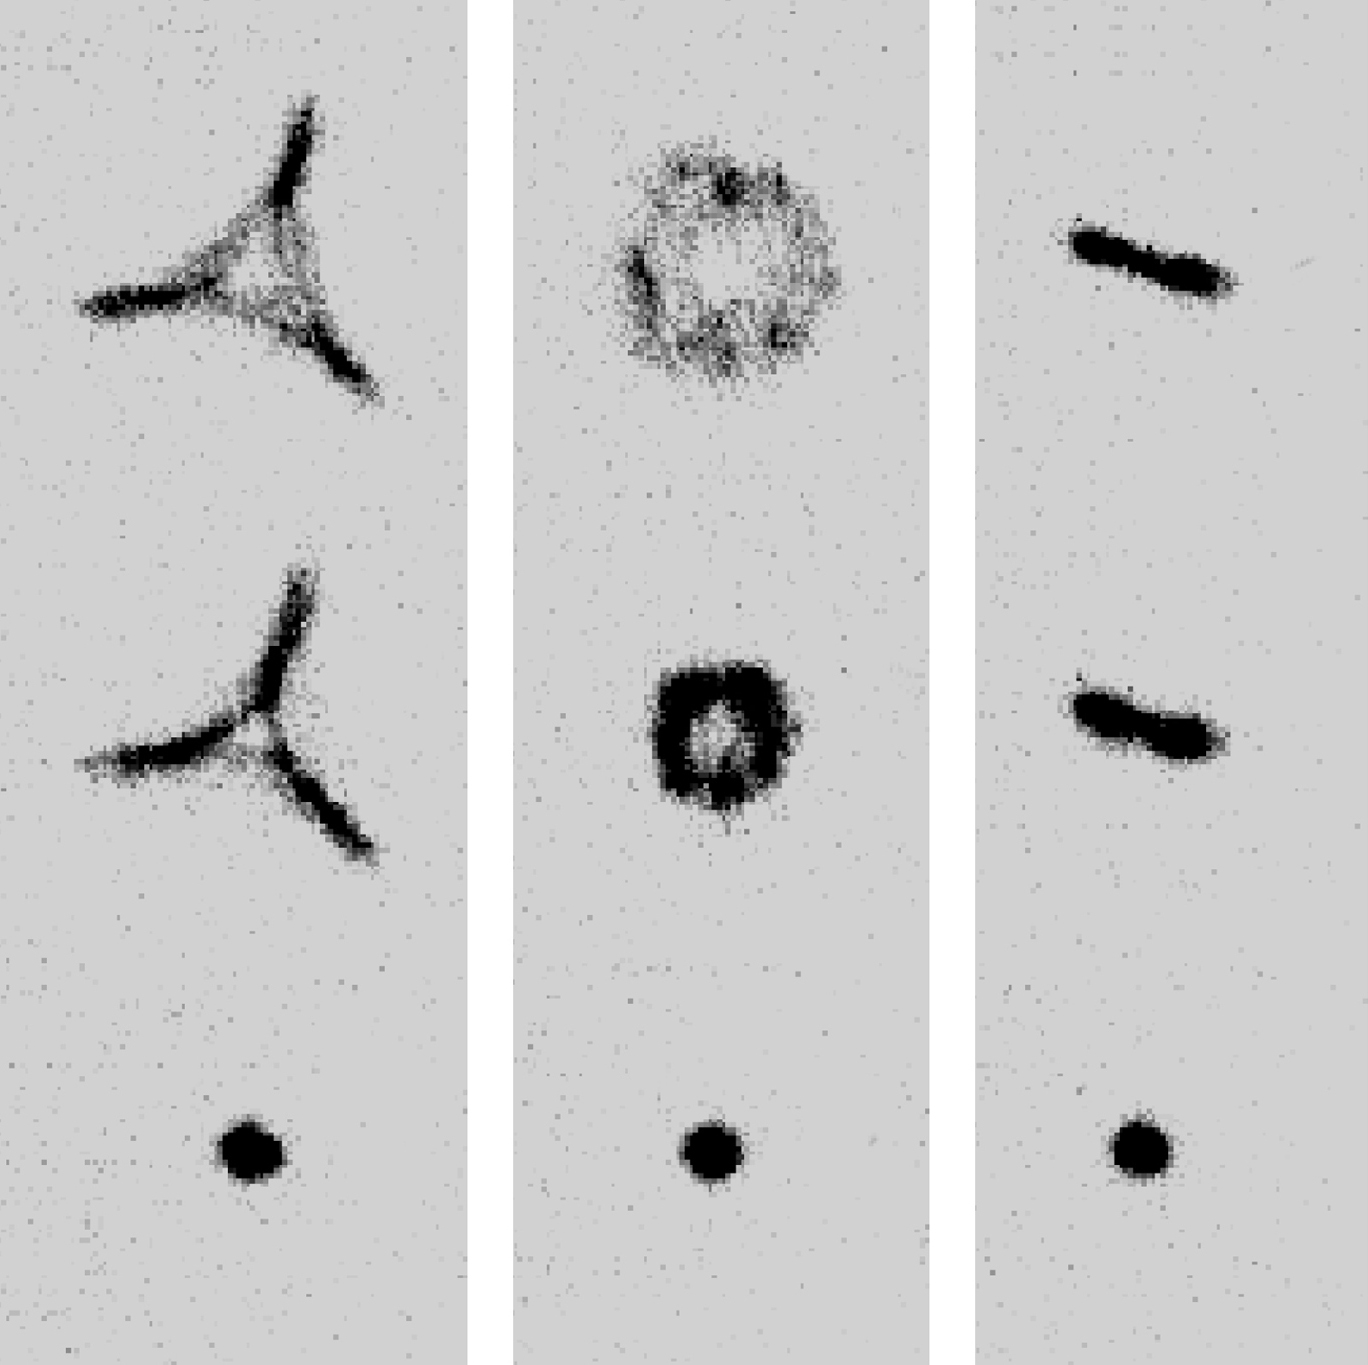

Total optical control

The VLT active optics system fully controls the primary and secondary mirrors. In this composite, images of stars are shown that were obtained during tests in which the control system forced the optical elements to produce three different image aberrations, namely triangular, round (defocus) and linear (astigmatism). This is done by applying different forces to each of the 150 individual active actuators on which the 8.2-m main mirror rests and to the position of the secondary mirror. In the case of the triangular aberration, the mirror was made to resemble Napoleon's hat. It is worth noting that the deviation of the mirror from its optimum shape is only 0.015 millimetres.

The great power of this system is demonstrated by the fact that the resulting stellar images can take on (nearly) any desired form. The optical system is also consistently brought back to its optimal form, producing the sharp images of a real star, shown in the lower row.

The control of the two mirrors is such that no significant aberrations remain after the corrections are applied. The accuracy of the control of shape of the primary mirror results in an average error of order 0.00005 millimetres. The telescope is only limited by the Earth's atmosphere. In space, the optical quality of the mirrors under active control could be diffraction limited.

Credit: ESO